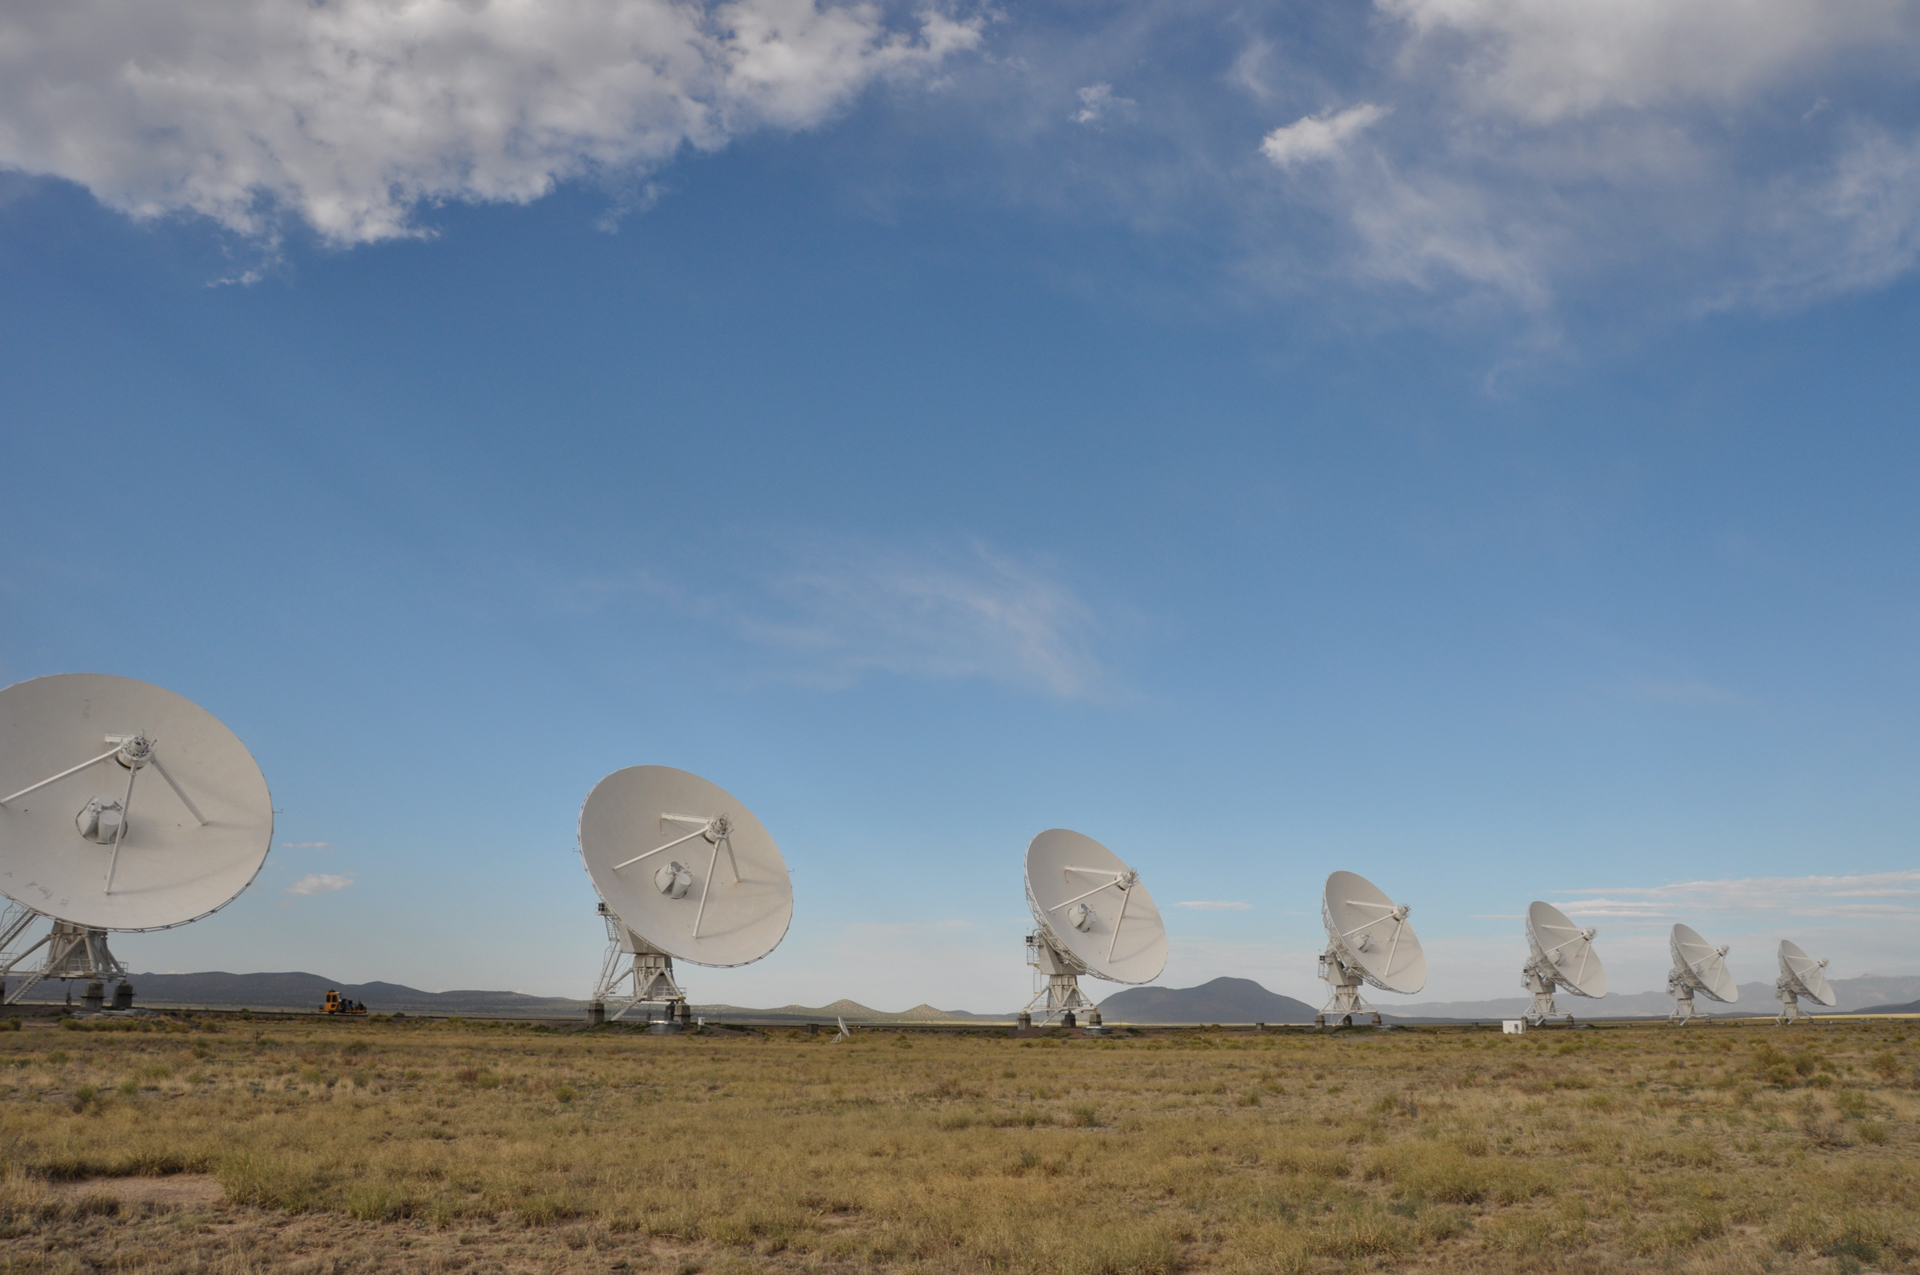

North Arm of the VLA Wye

A summer view along the north arm of the Very Large Array's Y-shaped alignment.

Credit: T. Burchell, NRAO/AUI/NSF